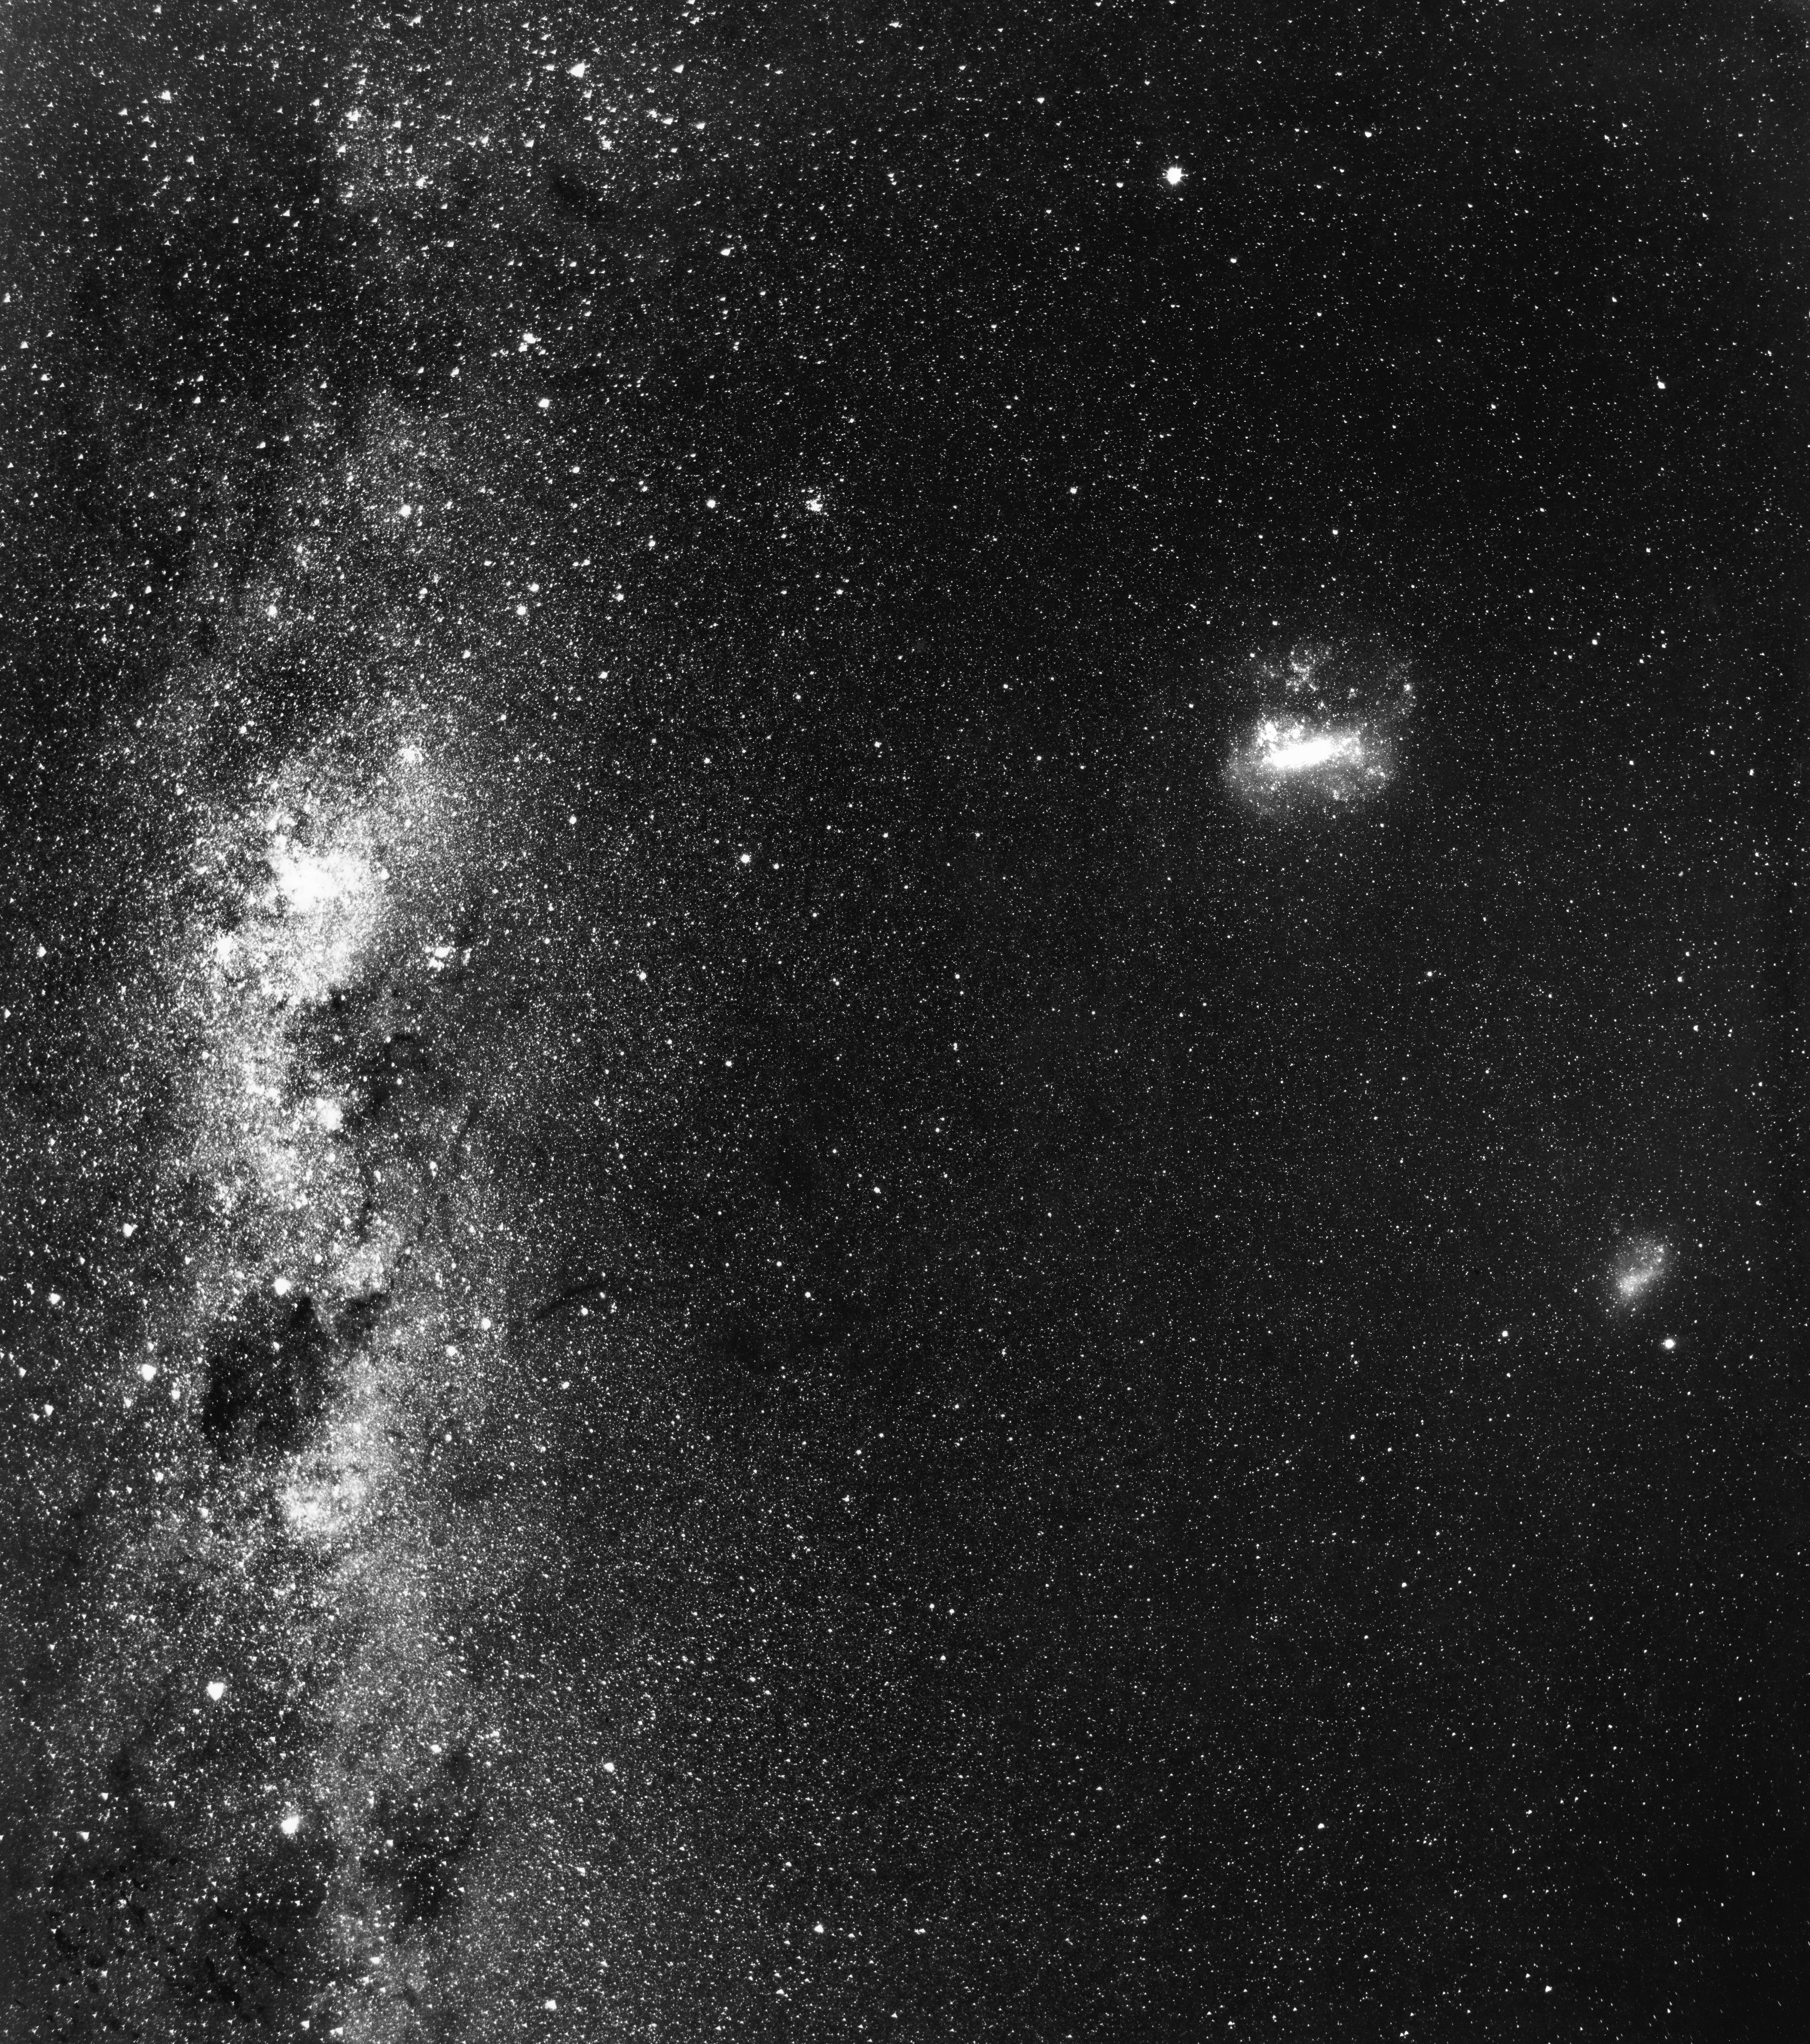

Galactic triple play

This photograph from 1986 shows the bright, central disk of the Milky Way Galaxy as seen from our perspective on Earth (left), plus two of the galaxies closest to us, the Large and Small Magellanic Clouds (from left to right, respectively). These so-called irregular dwarf galaxies glow at a distance of about 160,000 light-years and 200,000 light-years, with the Small Magellanic Cloud representing one of the farthest astronomical objects that is visible to the unaided eye.

Credit: ESO